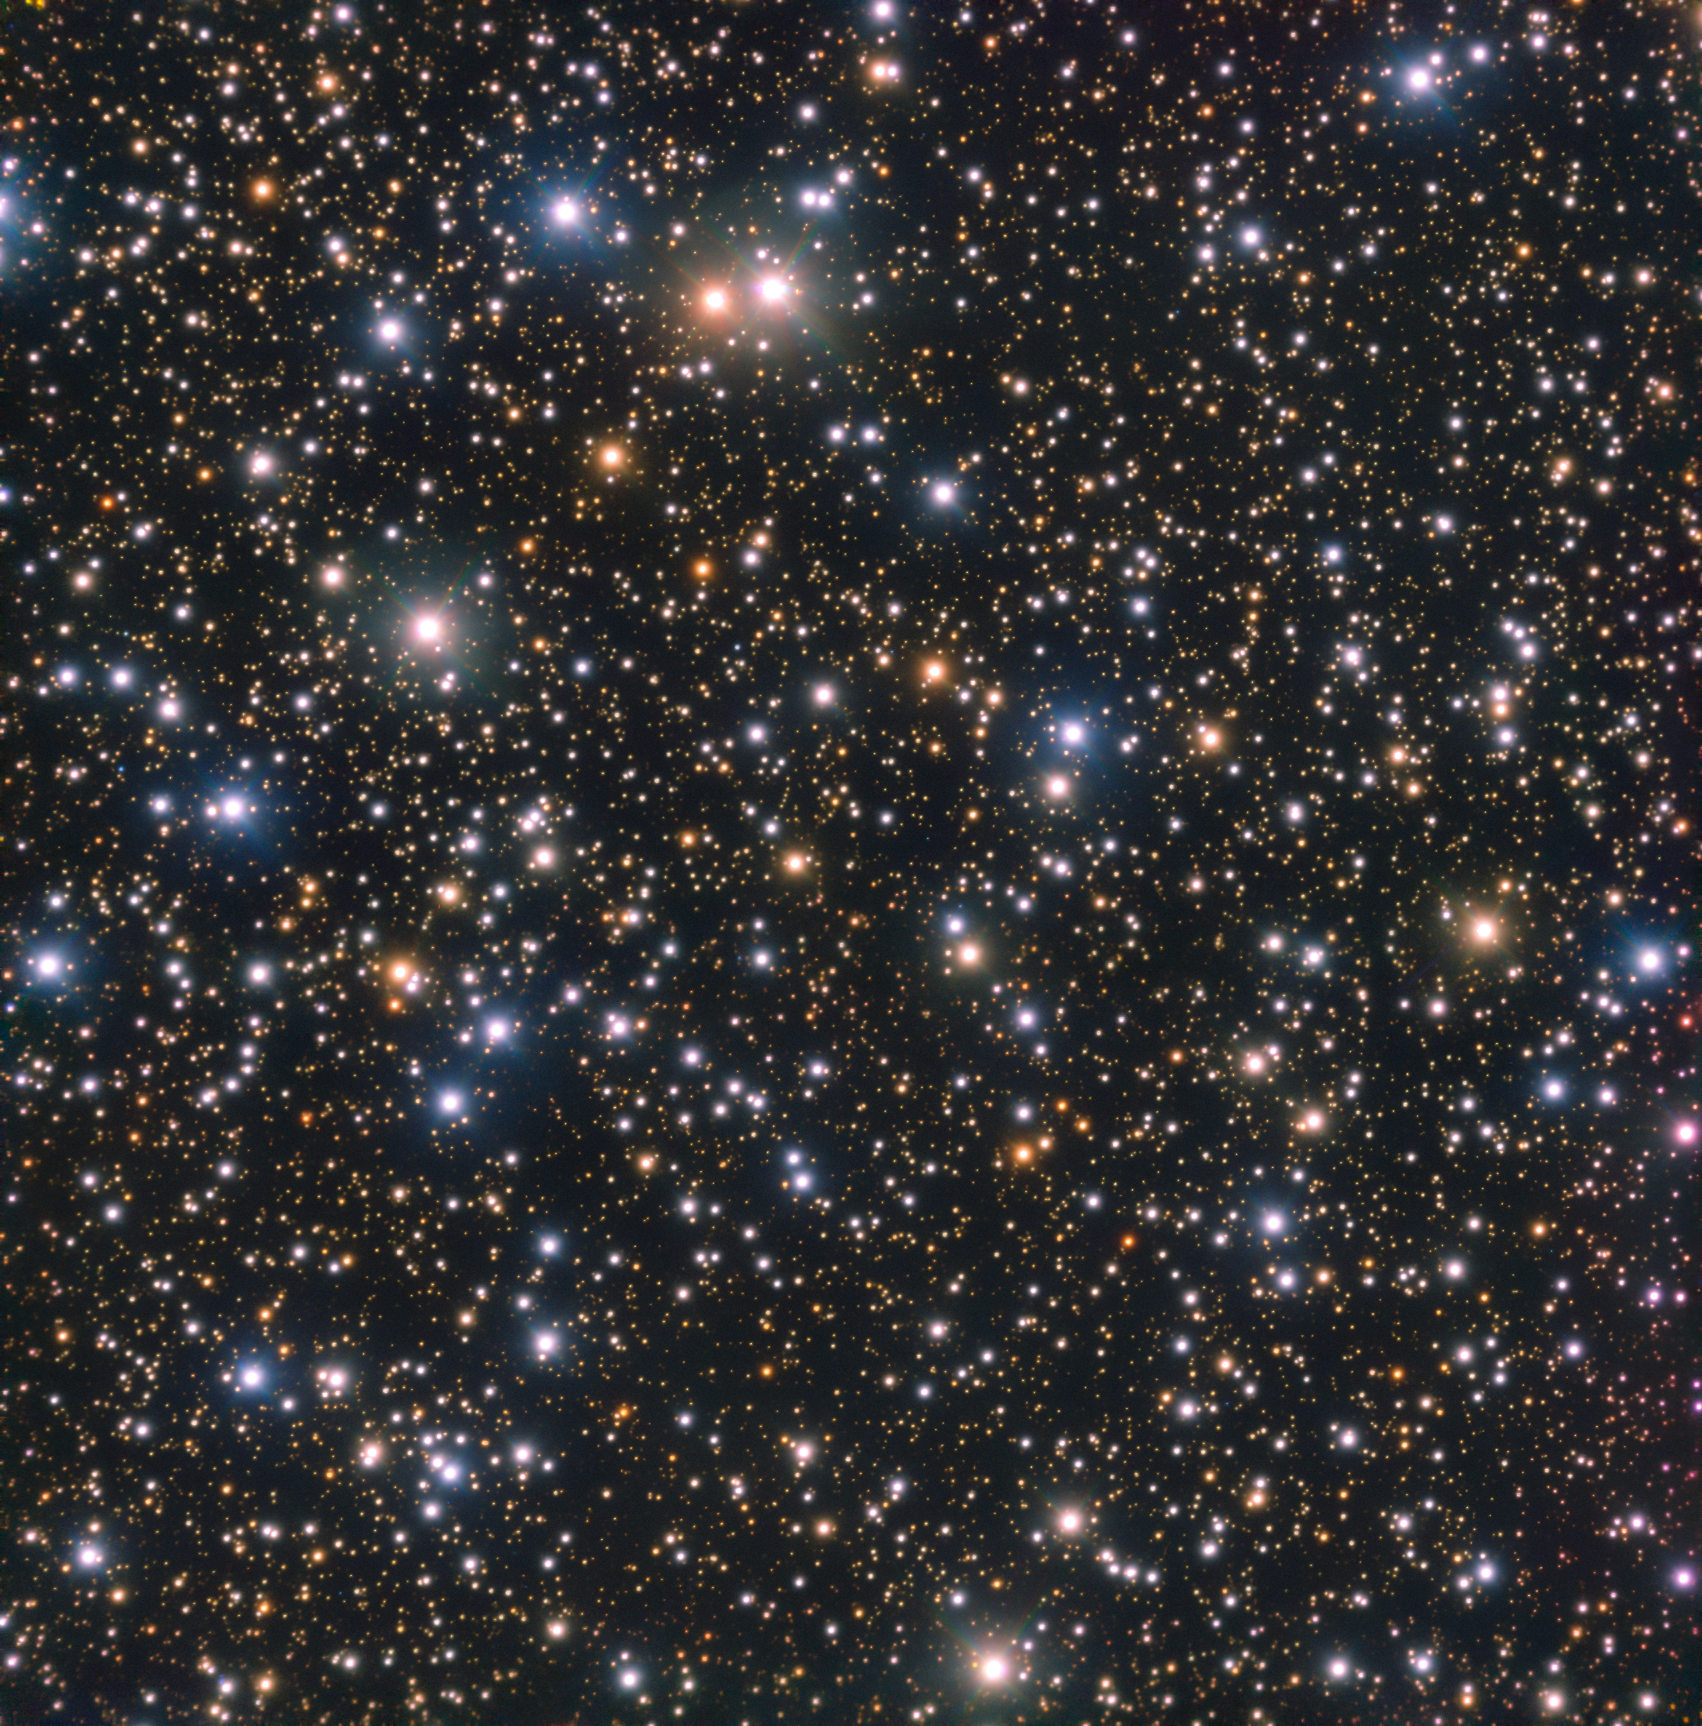

Unassuming beauty

This beautiful image, captured with the FOcal Reducer and low dispersion Spectrograph (FORS) on ESO’s Very Large Telescope (VLT), shows a field of stars of all ages — some looming close in the foreground, and others lurking in the far distance. The distinct red and blue hues are thanks to the use of filters, which allow the selection of specific wavelength ranges of light. The images collected with different filters can be combined in order to create colourful composite images: by assigning a particular color to each filter; colouring the images according to the filter used; then combining the separate images. The result is a spectacular image which colourfully represents the various wavelengths of light.

This patch of sky is found in the constellation of Crux (The Southern Cross), an extremely bright section of the Milky Way. It was imaged as part of the ESO Cosmic Gems programme, an outreach initiative to produce images of interesting, intriguing or visually attractive objects using ESO telescopes, for the purposes of education and public outreach. The programme makes use of telescope time that cannot be used for science observations. All data collected may also be suitable for scientific purposes, and are made available to astronomers through ESO’s science archive.

Credit: ESO